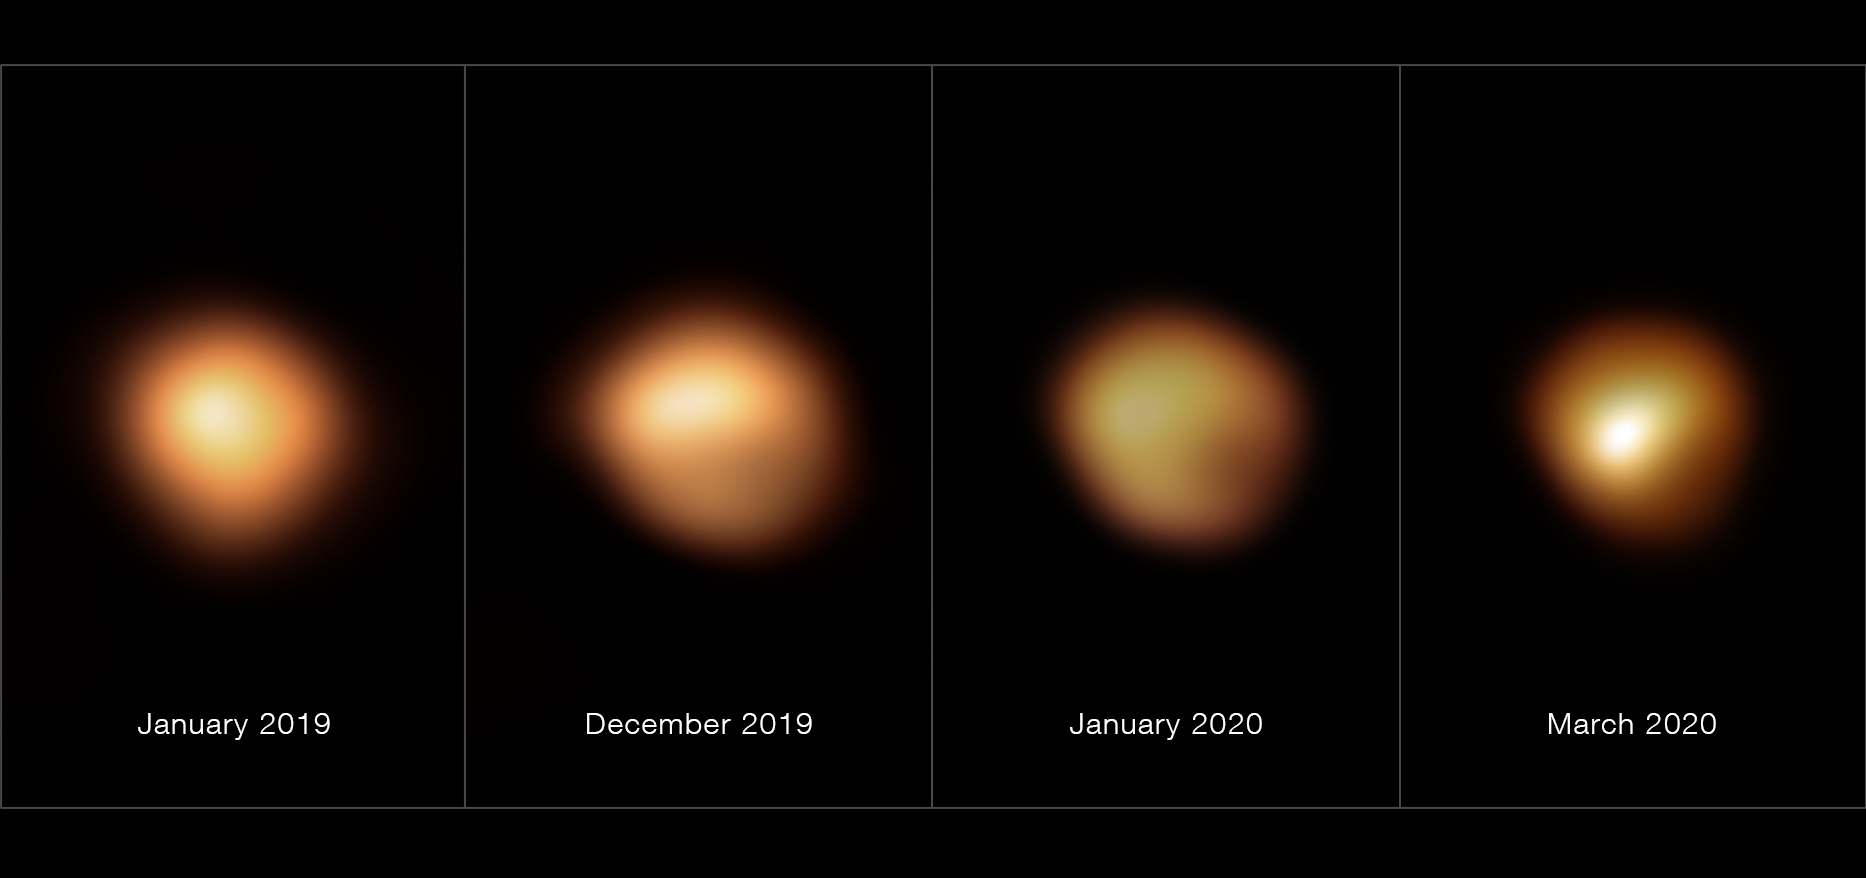

Betelgeuse’s surface before and during its 2019–2020 Great Dimming (with annotations)

These images, taken with the SPHERE instrument on ESO’s Very Large Telescope, show the surface of the red supergiant star Betelgeuse during its unprecedented dimming, which happened in late 2019 and early 2020. The image on the far left, taken in January 2019, shows the star at its normal brightness, while the remaining images, from December 2019, January 2020, and March 2020, were all taken when the star’s brightness had noticeably dropped, especially in its southern region. The brightness returned to normal in April 2020.

Credit: ESO/M. Montargès et al.